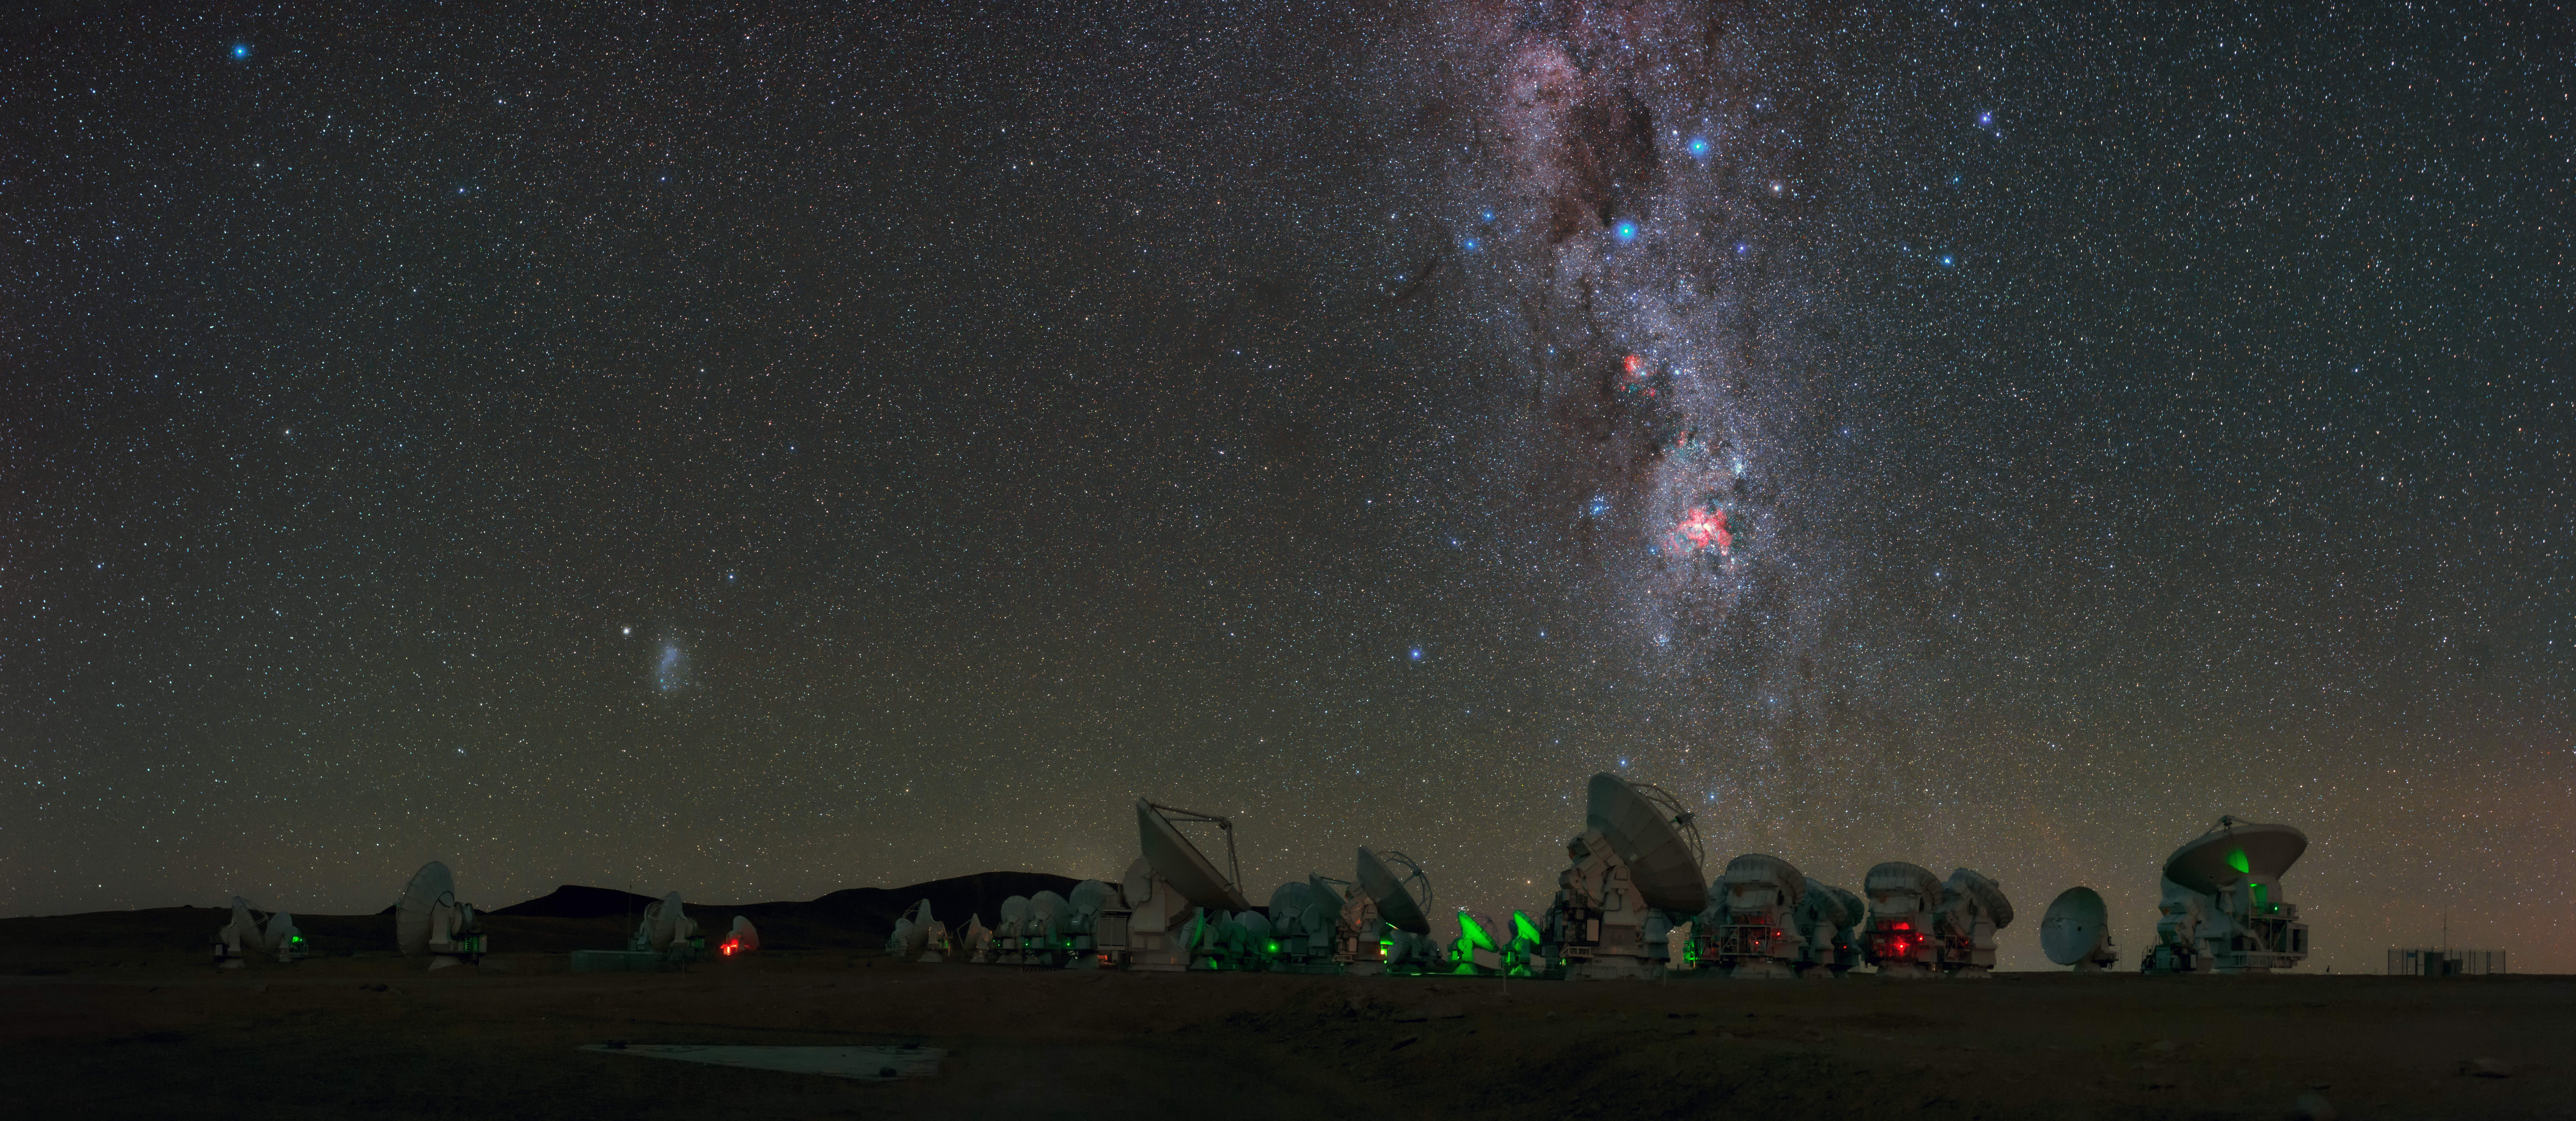

Milky Way stretches over ALMA in UHD panorama

Antennas of the Atacama Large Millimeter/submillimeter Array (ALMA), on the Chajnantor Plateau, 5000m above sea level are seen in this UHD panorama. The Milky Way can be seen to stretch high above with Eta Carinae Nebula, a bright emission nebula, shown giving off its fiery red glow. Taken during the ESO Ultra HD Expedition.

Credit: ESO/B. Tafreshi (twanight.org)